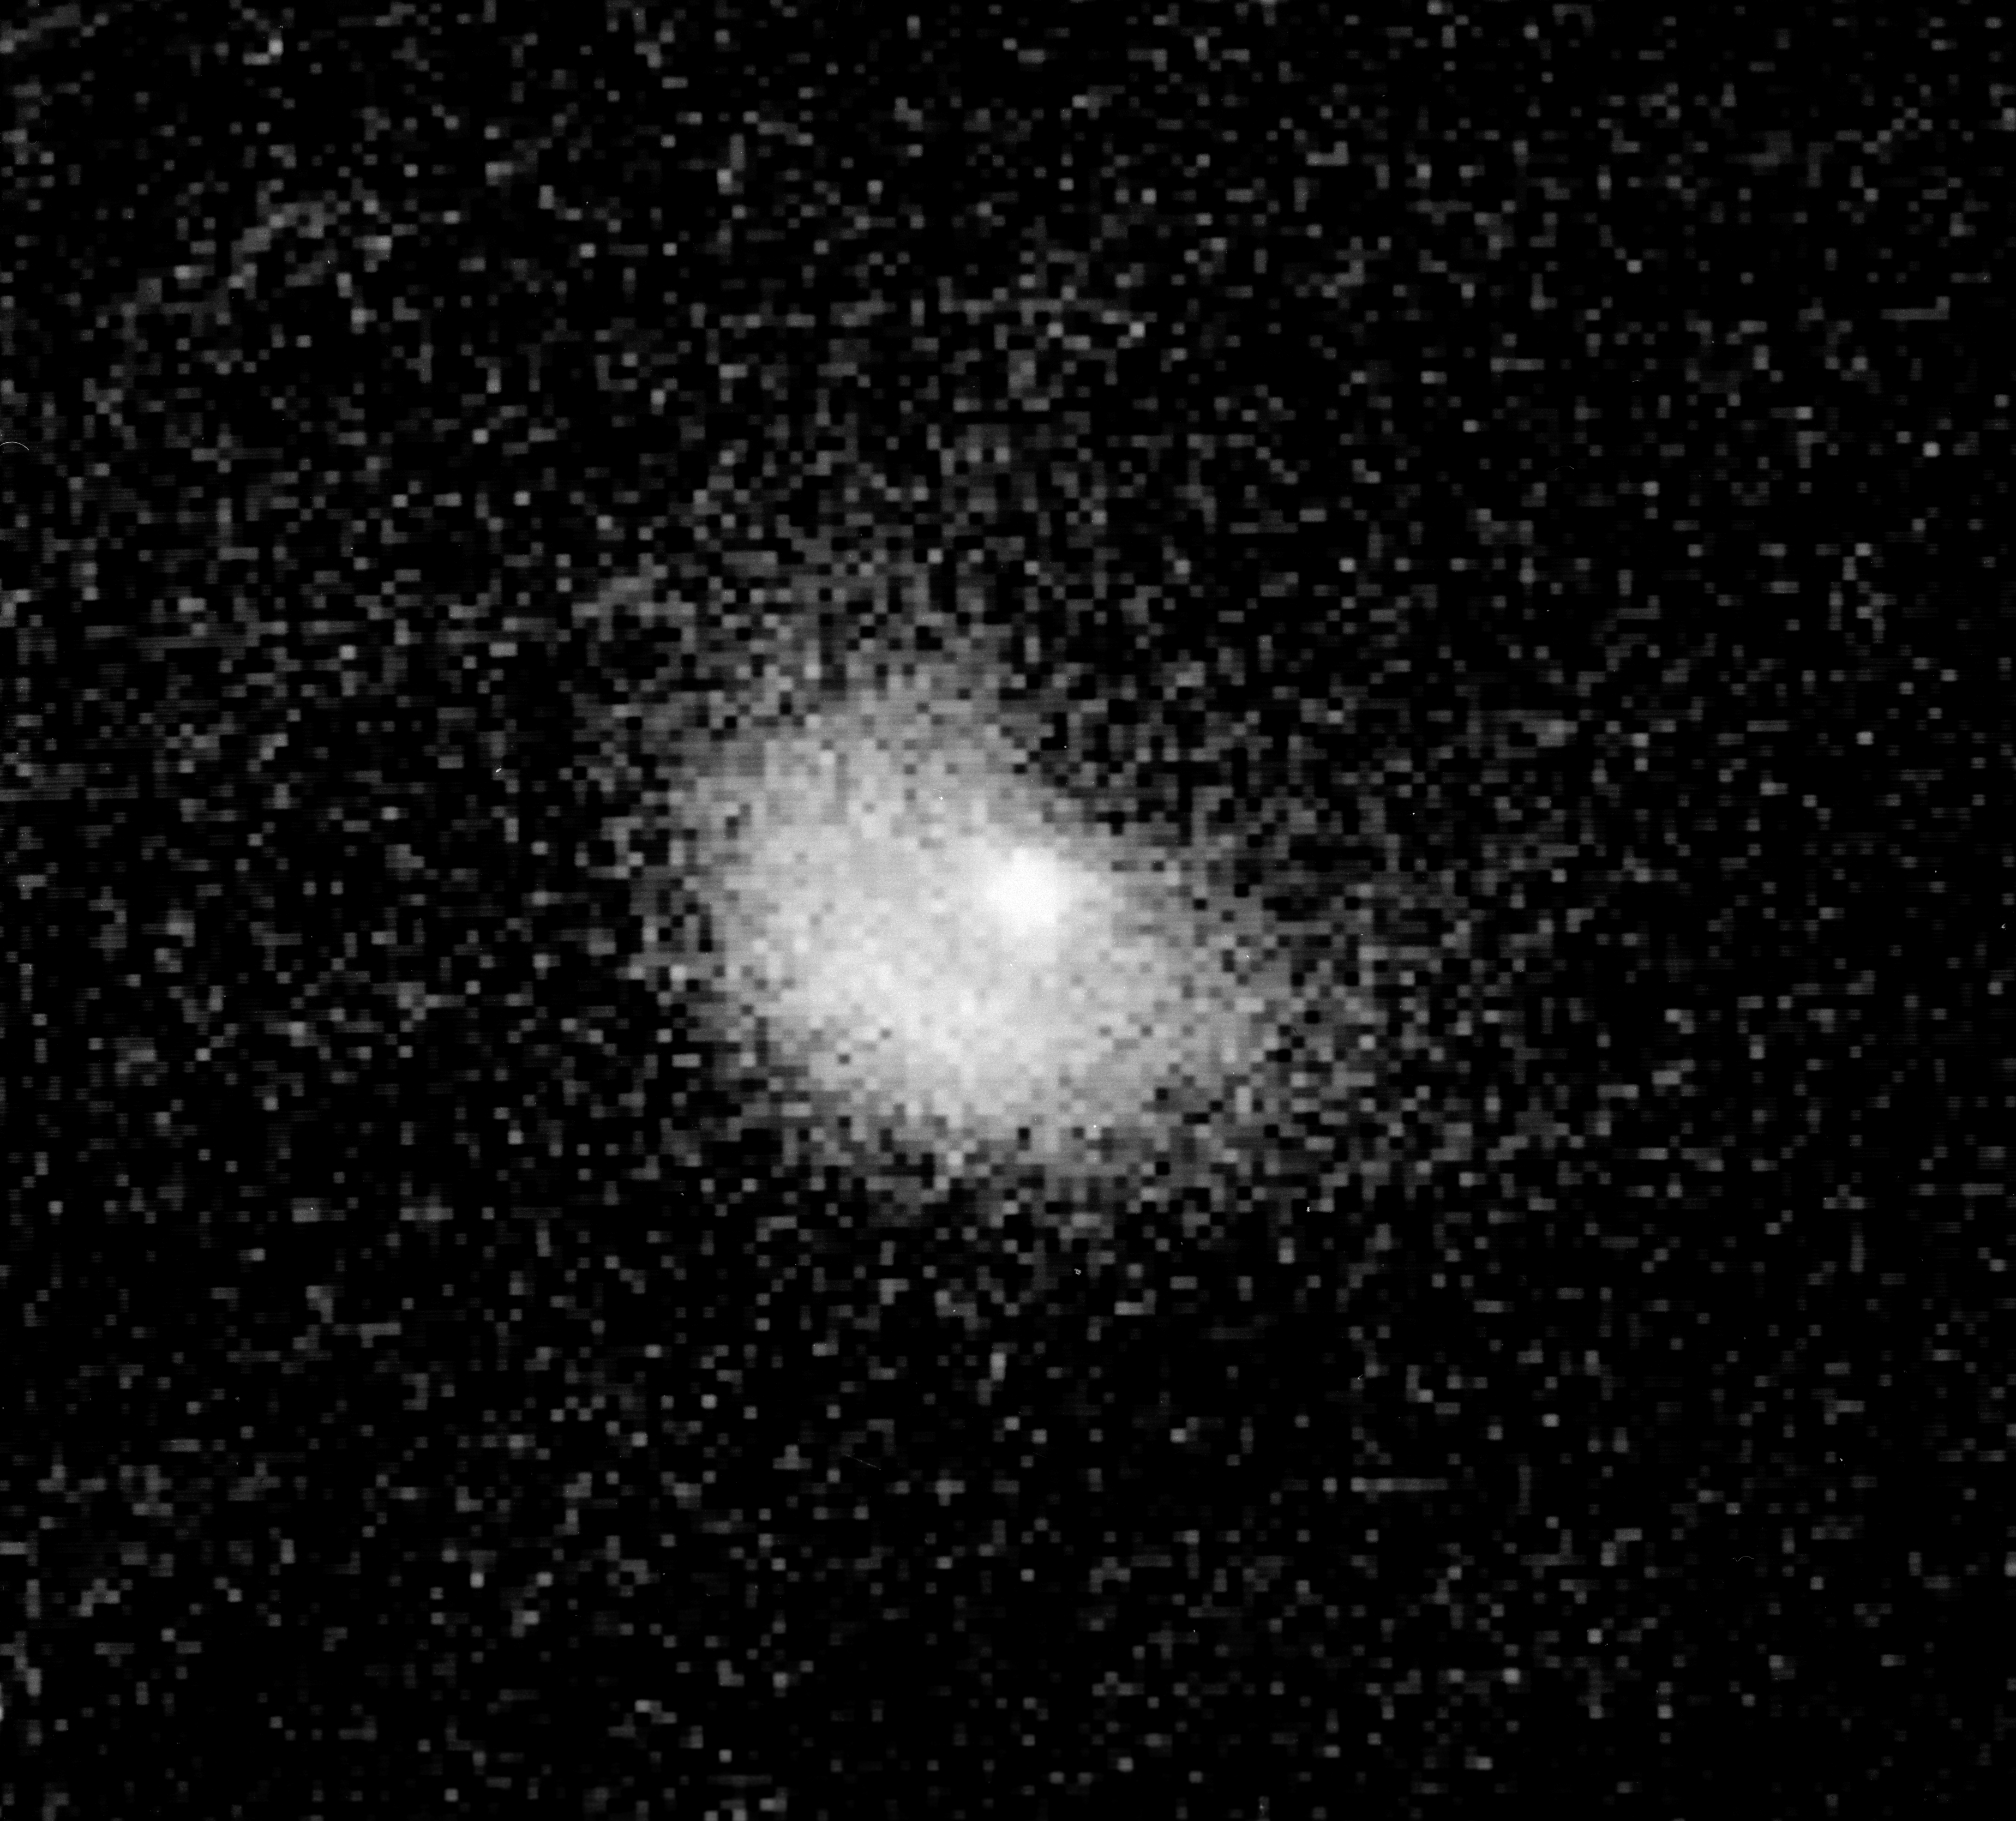

Dramatic eruption on Comet Halley surprises astronomers

Dramatic eruption on Comet Halley surprises astronomers.

Credit: ESO